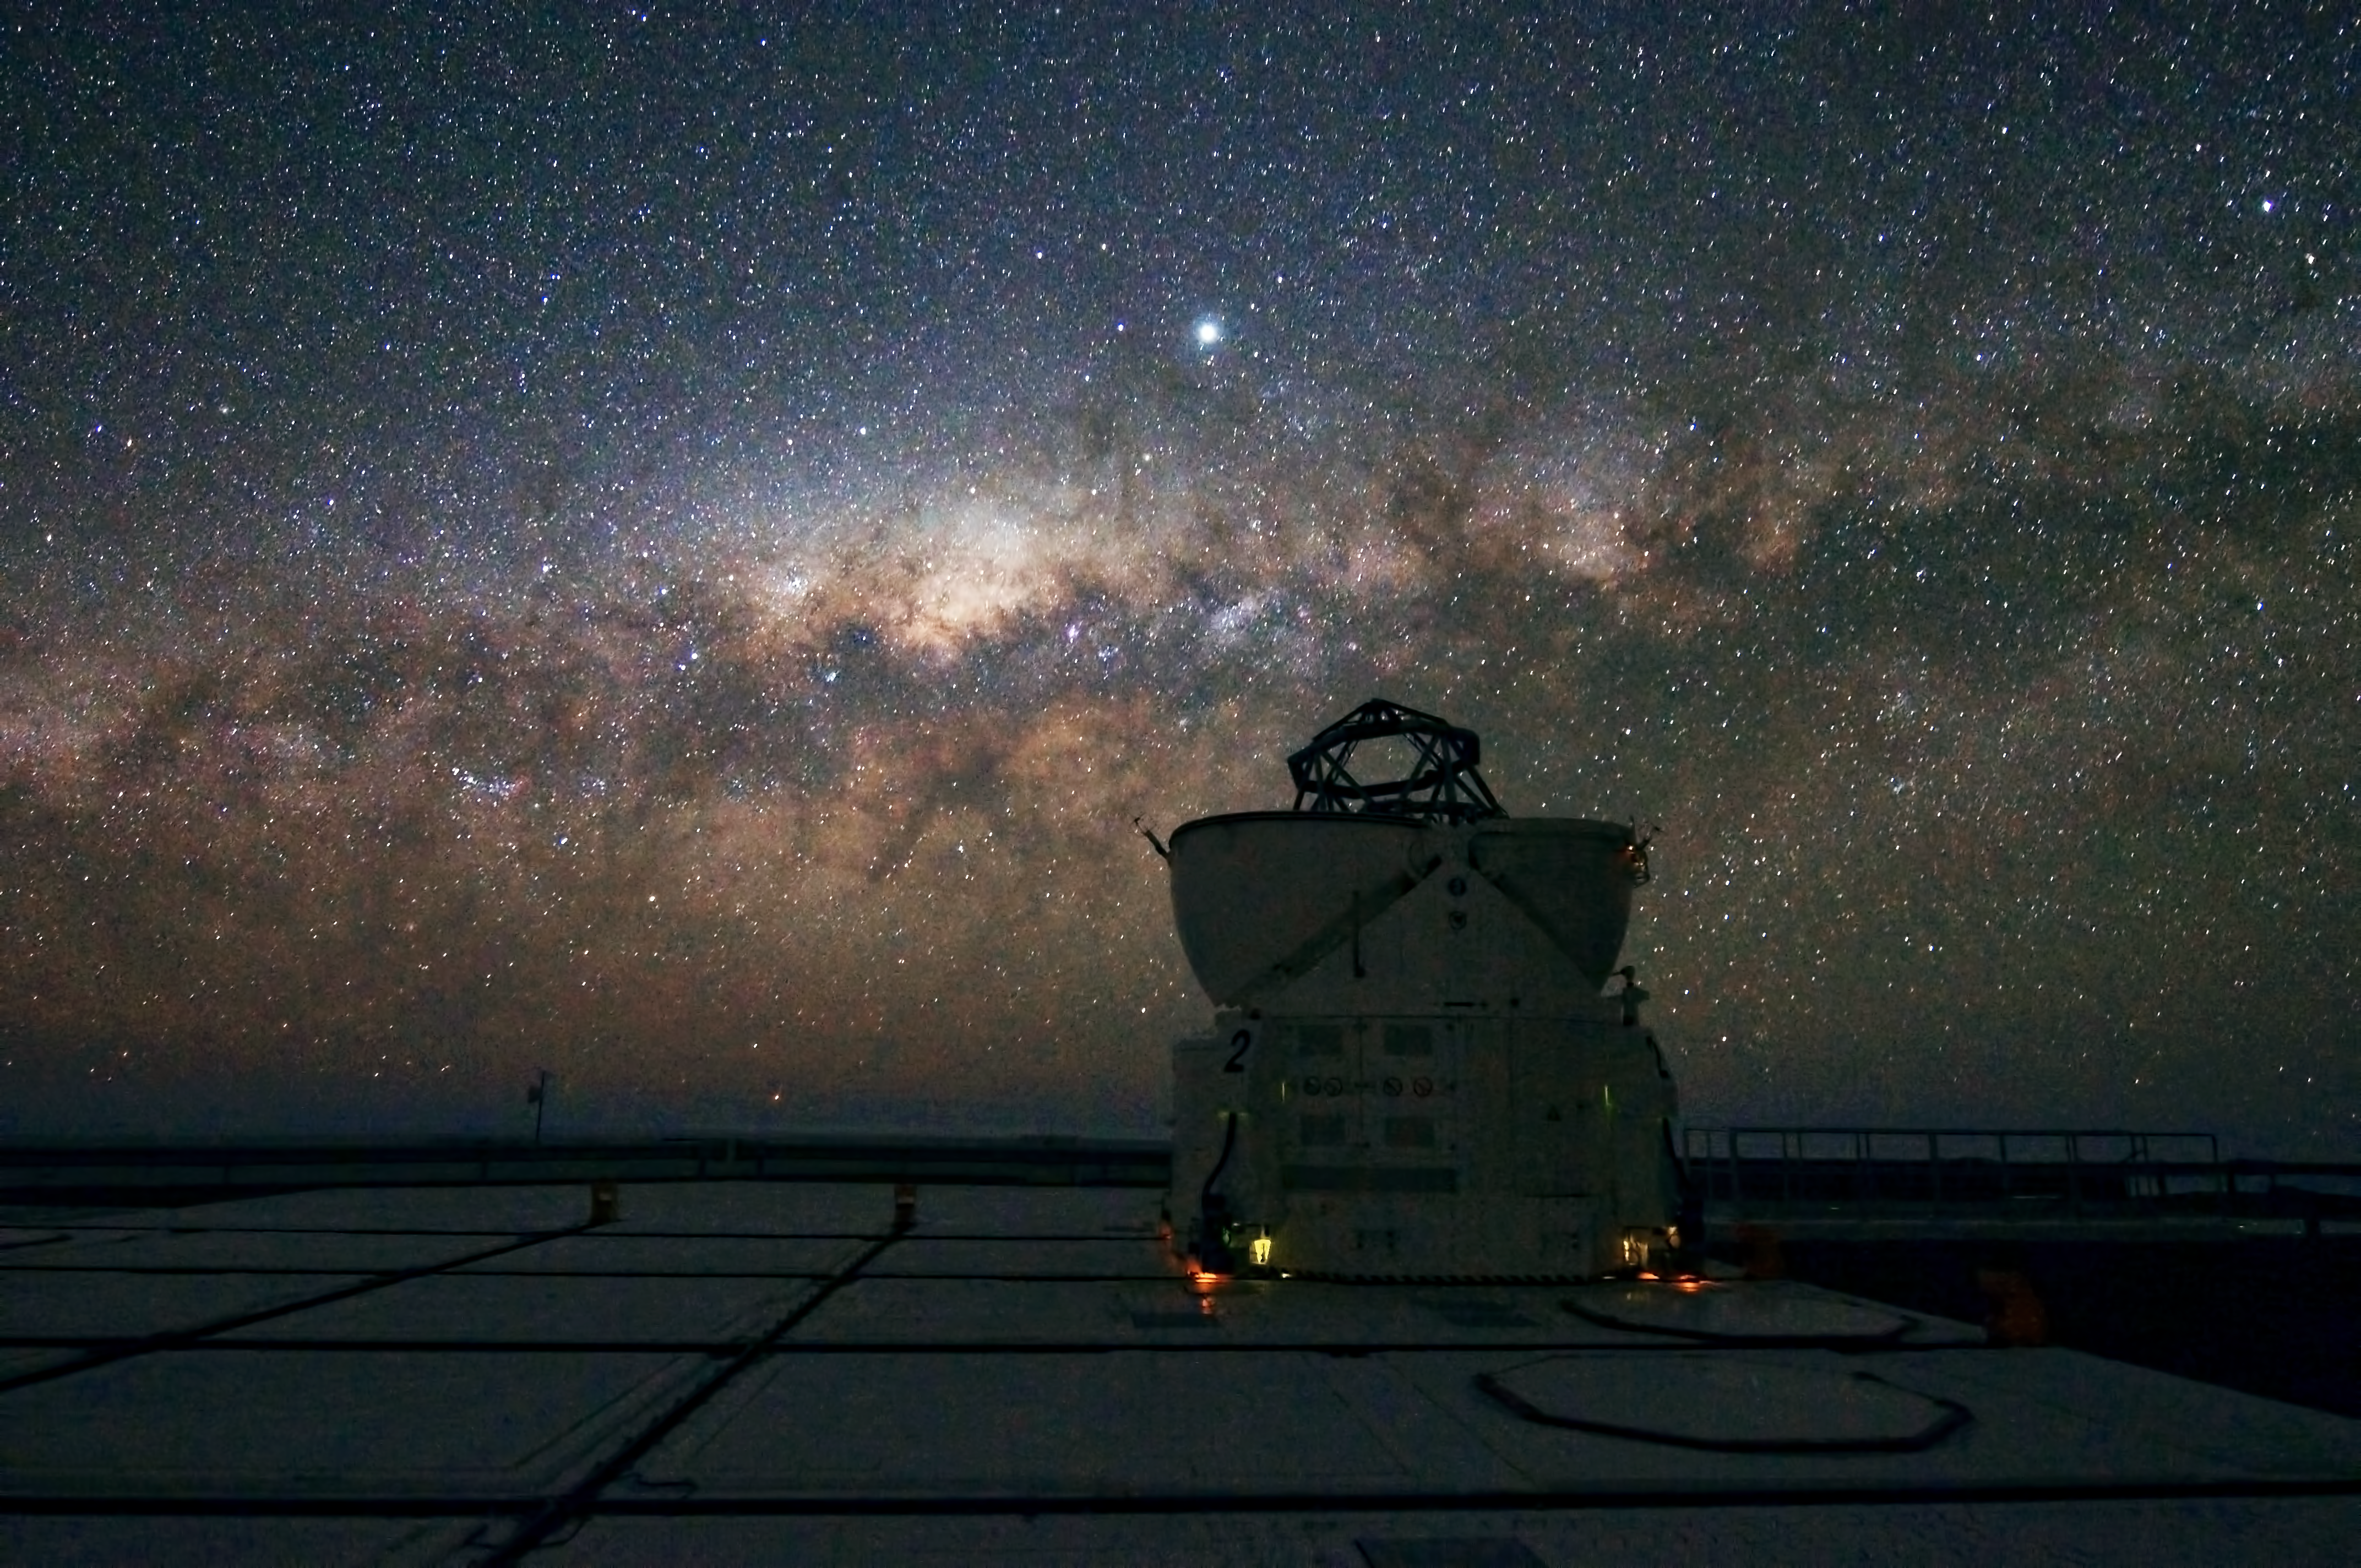

A VLT Auxiliary Telescopes watches the Milky Way setting

Thanks to the exceptional quality of the sky at Cerro Paranal, a magnificent Milky Way is captured while setting very low on the horizon. This impressive shot was taken from the ESO Very Large Telescope (VLT) platform on Paranal. The VLT has four 8.2-metre Unit Telescopes (UTs), plus four 1.8-metre Auxiliary Telescopes (ATs), one of which is seen in this photograph. The ATs are dedicated to interferometry, a technique which allows astronomers to see details up to 25 times finer than with the individual telescopes. The ATs can be moved across the platform over rails to 30 different positions. In this picture, the core of our galaxy is visible as a yellowish bulge crossed by dark lanes of dust. The brightest dot above is Jupiter.

Credit: G. Hüdepohl (atacamaphoto.com)/ESO